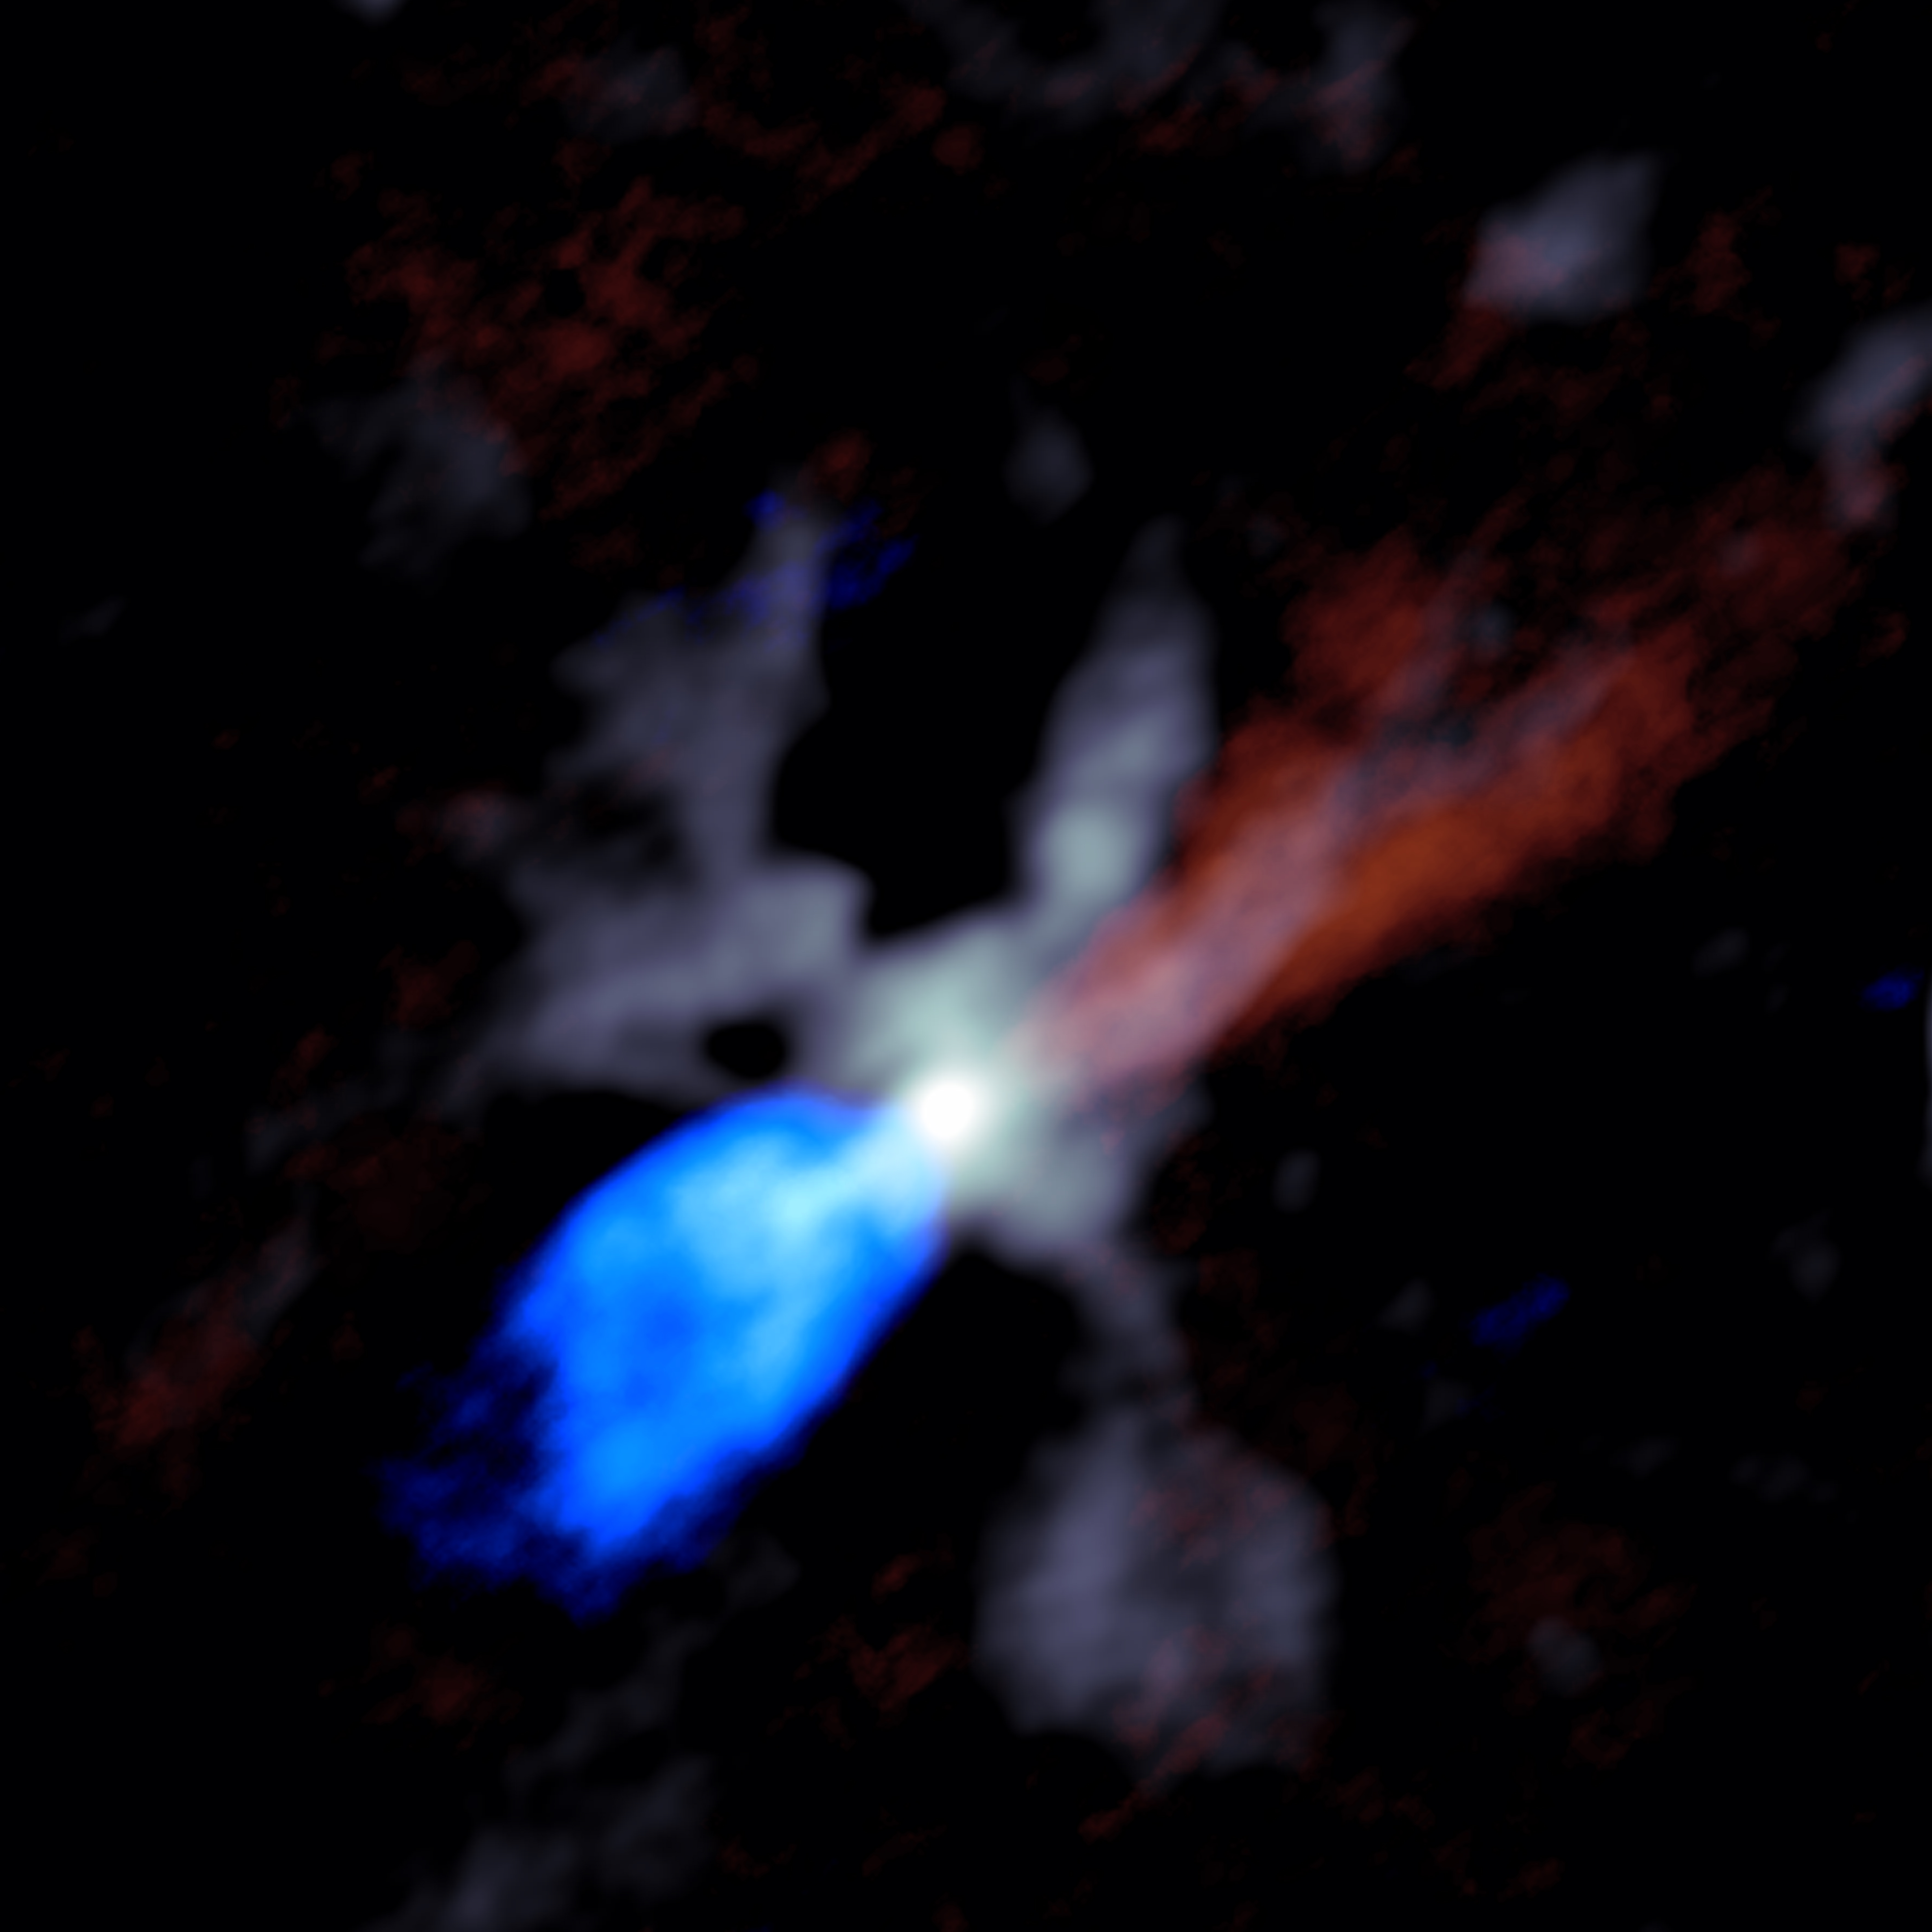

W51e2_cont_bluered_composite_cropped

ALMA image of the chaotic scene around a massive young protostar, in this case one called W51e2e. Grey shows dust close to the star, while the red and blue indicate material in the jets moving rapidly outward from the star. Red shows material moving away from Earth and blue material moving toward Earth.

Credit: Goddi, Ginsburg, et al., Sophia Dagnello, NRAO/AUI/NSF